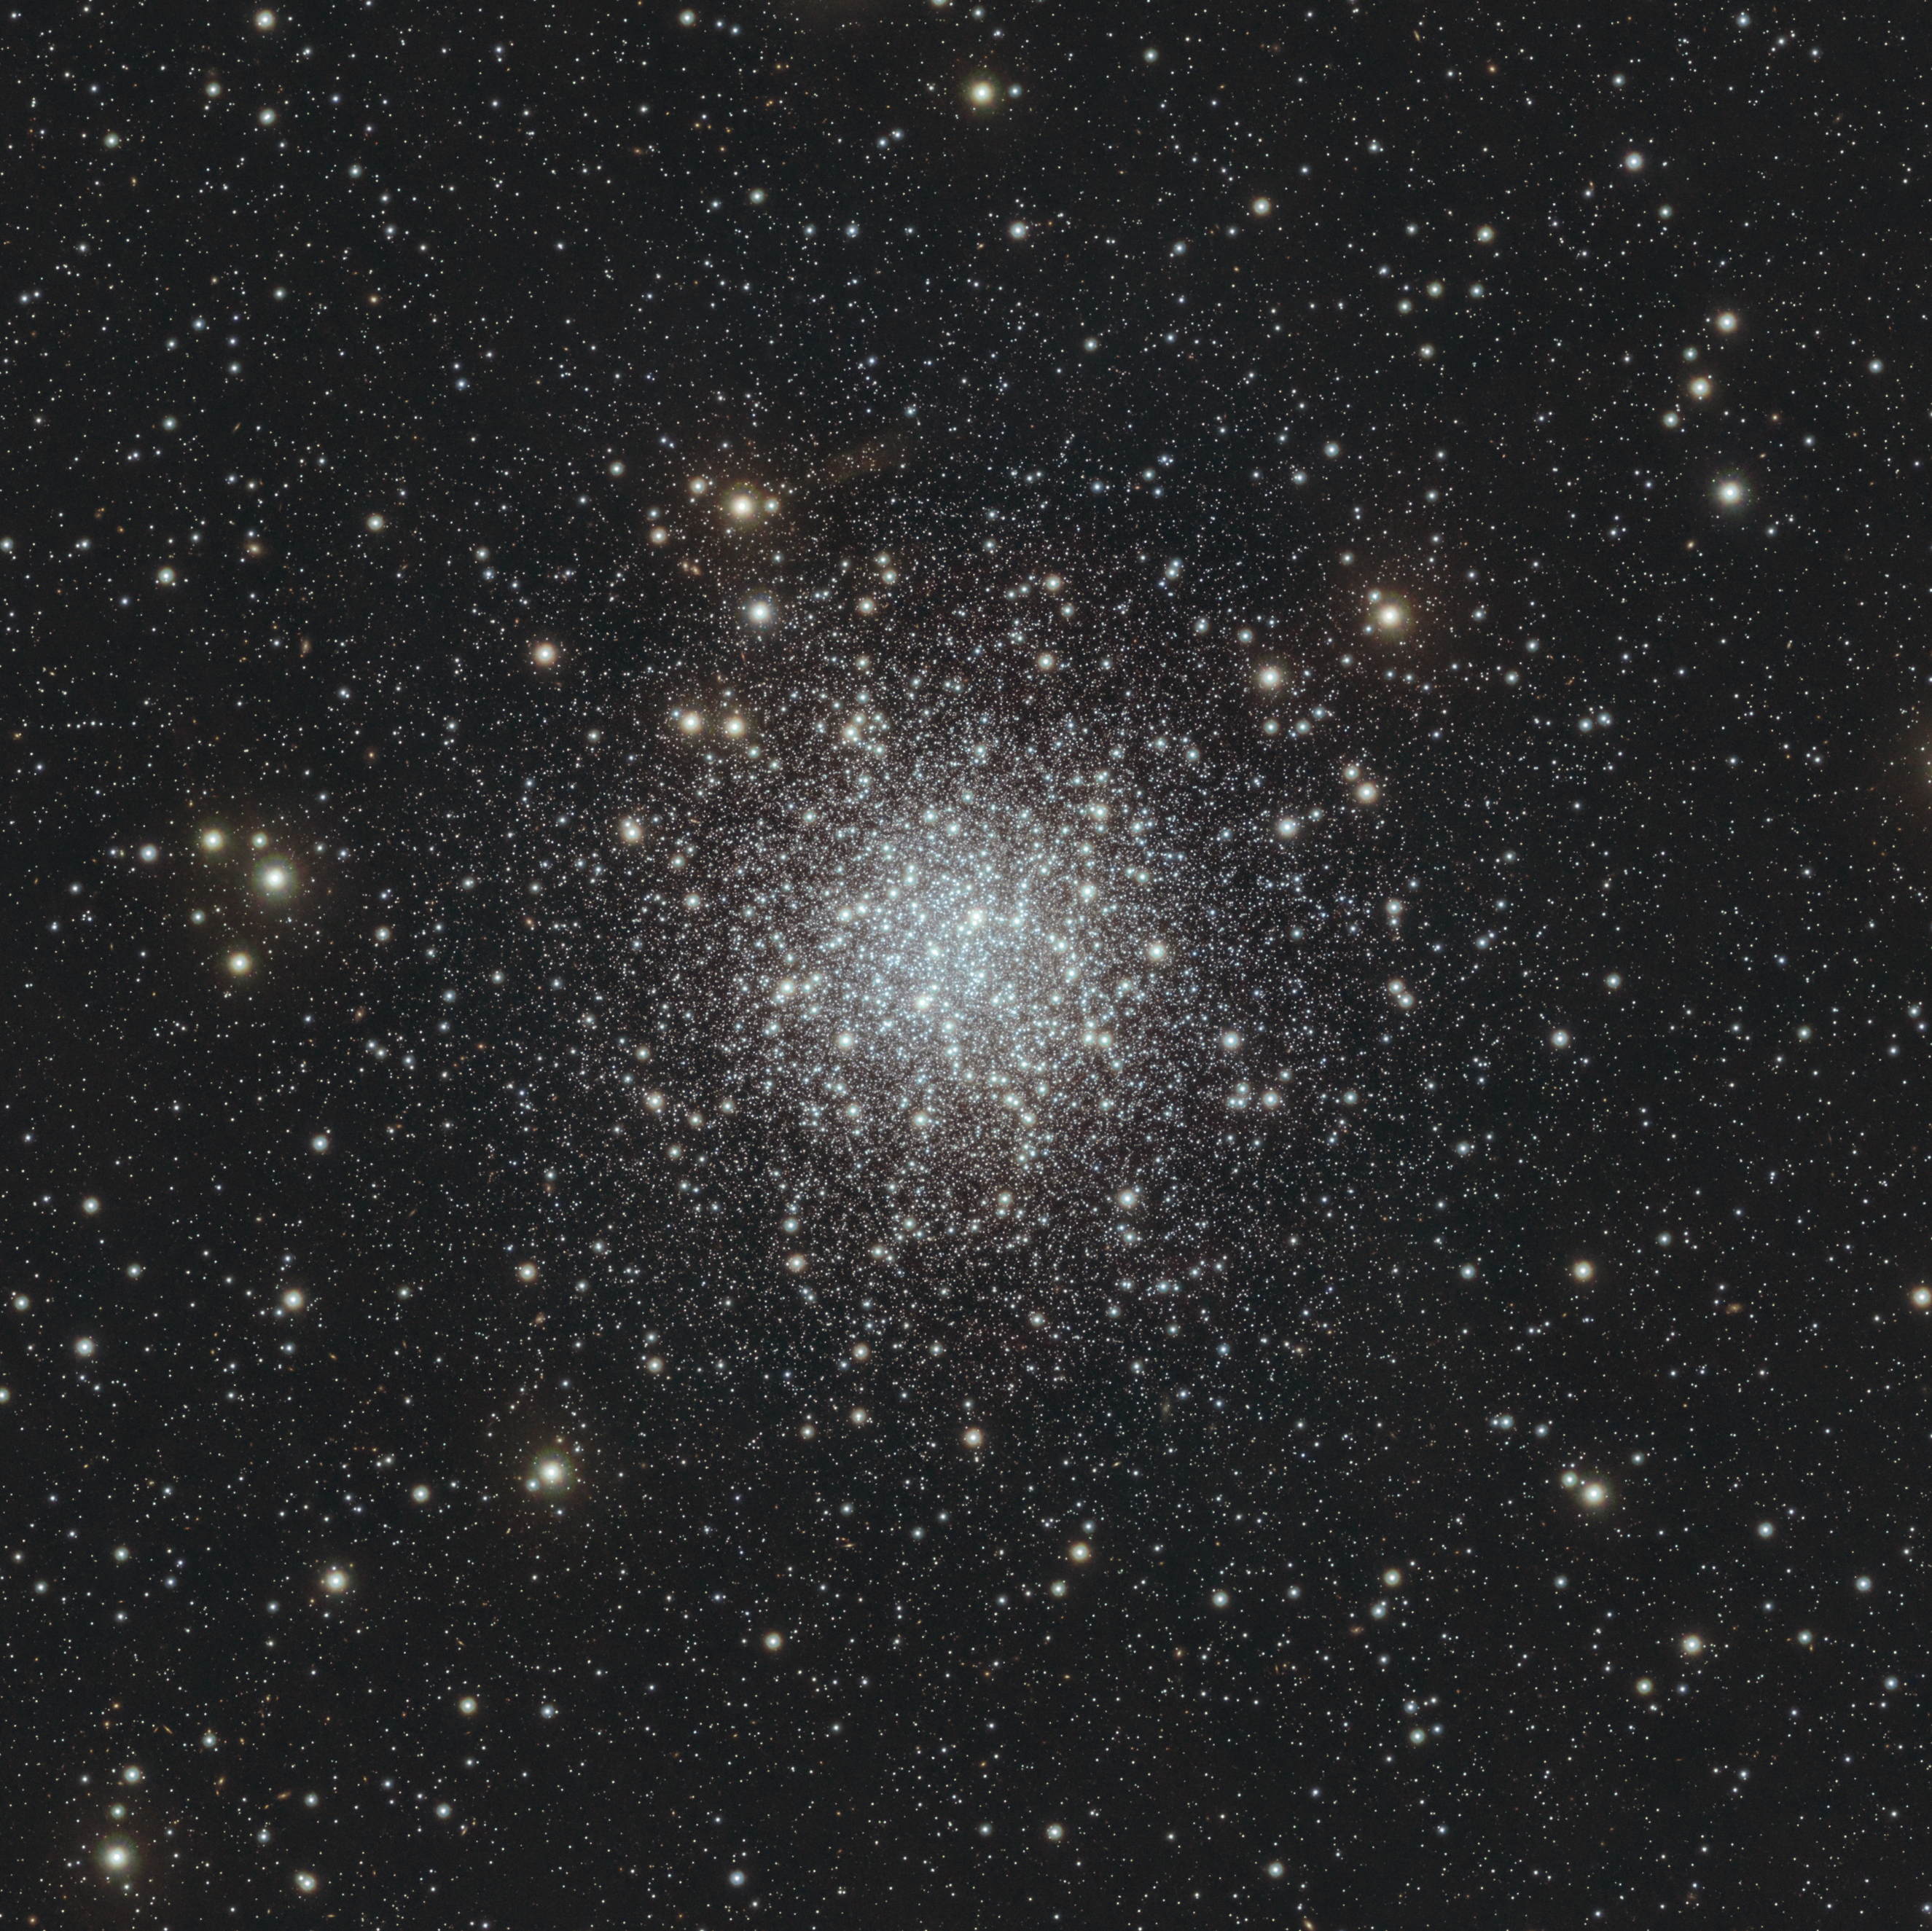

It’s full of stars!

This Picture of the Week — taken with ESO’s Visible and Infrared Survey Telescope (VISTA) at Paranal Observatory in Chile — might look like a scene from a snowy winter's night, but it’s not. It’s an infrared image of NGC 6723, a globular cluster located about 28 000 light years from Earth in the constellation Sagittarius. Globular clusters are spherical-shaped groups of stars, tightly bound together by gravity. Their name is derived from the Latin word globulus, meaning small sphere — somewhat misleading given that NGC 6723, as most globular clusters, contains hundred of thousands to millions of stars.

So far, astronomers have found more than 150 globular clusters in our galaxy, the Milky Way, with most of them estimated to be at least 10 billion years old and hosting some of the oldest stars in the galaxy.

Globular clusters were key to pinpointing our own location within the Milky Way in the early 20th century. American astronomer Harlow Shapley measured the distances to several globular clusters, and noticed that they were arranged in a roughly spherical distribution, but the Sun was not at its centre. He correctly inferred that the heart of the Milky Way lays at the centre of this distribution of globular clusters, placing the Sun in the suburbs of the galaxy.

Credit: ESO/S. Meingast et al.